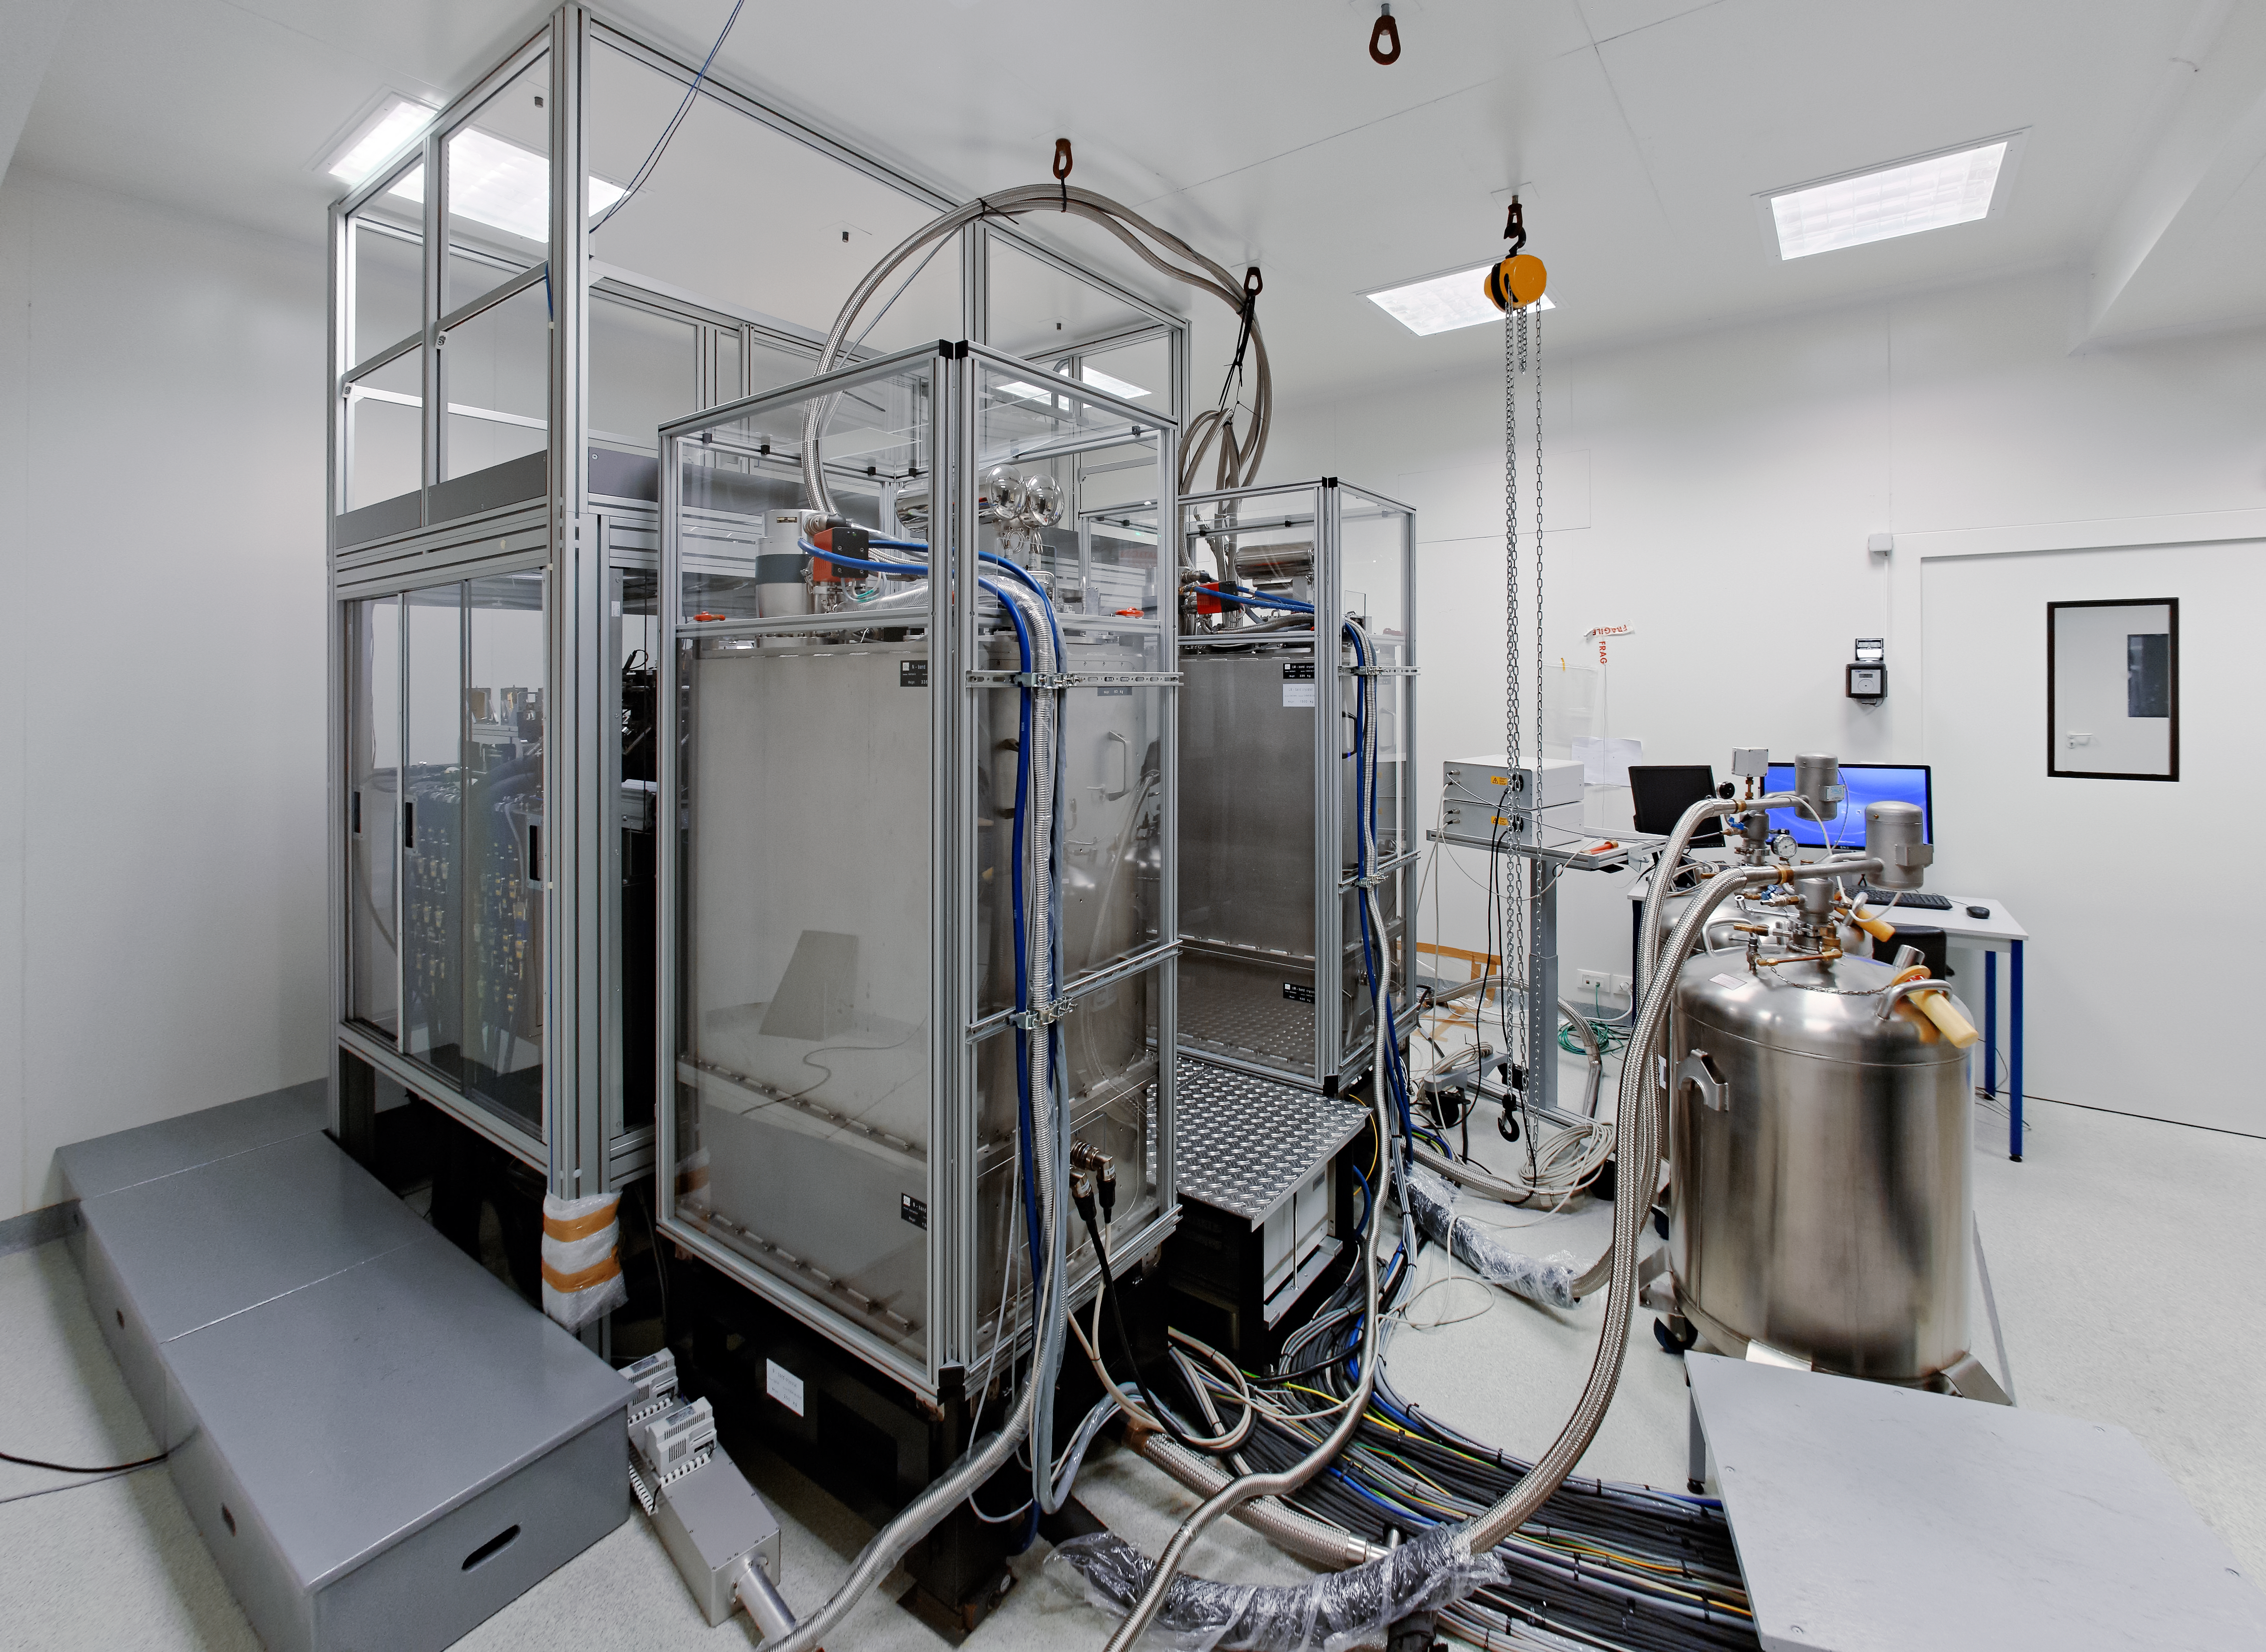

MATISSE undergoing initial tests

The MATISSE (Multi-AperTure mid-Infrared SpectroScopic Experiment) instrument at the Observatoire de la Côte d’Azur in France, where it underwent a suite of initial tests. MATISSE is a new spectro-interferometer, part of the second generation of instruments for the Very Large Telescope Interferometer (VLTI) at ESO’s Paranal Observatory in Chile.

Credit: MATISSE Project/Y. Bresson